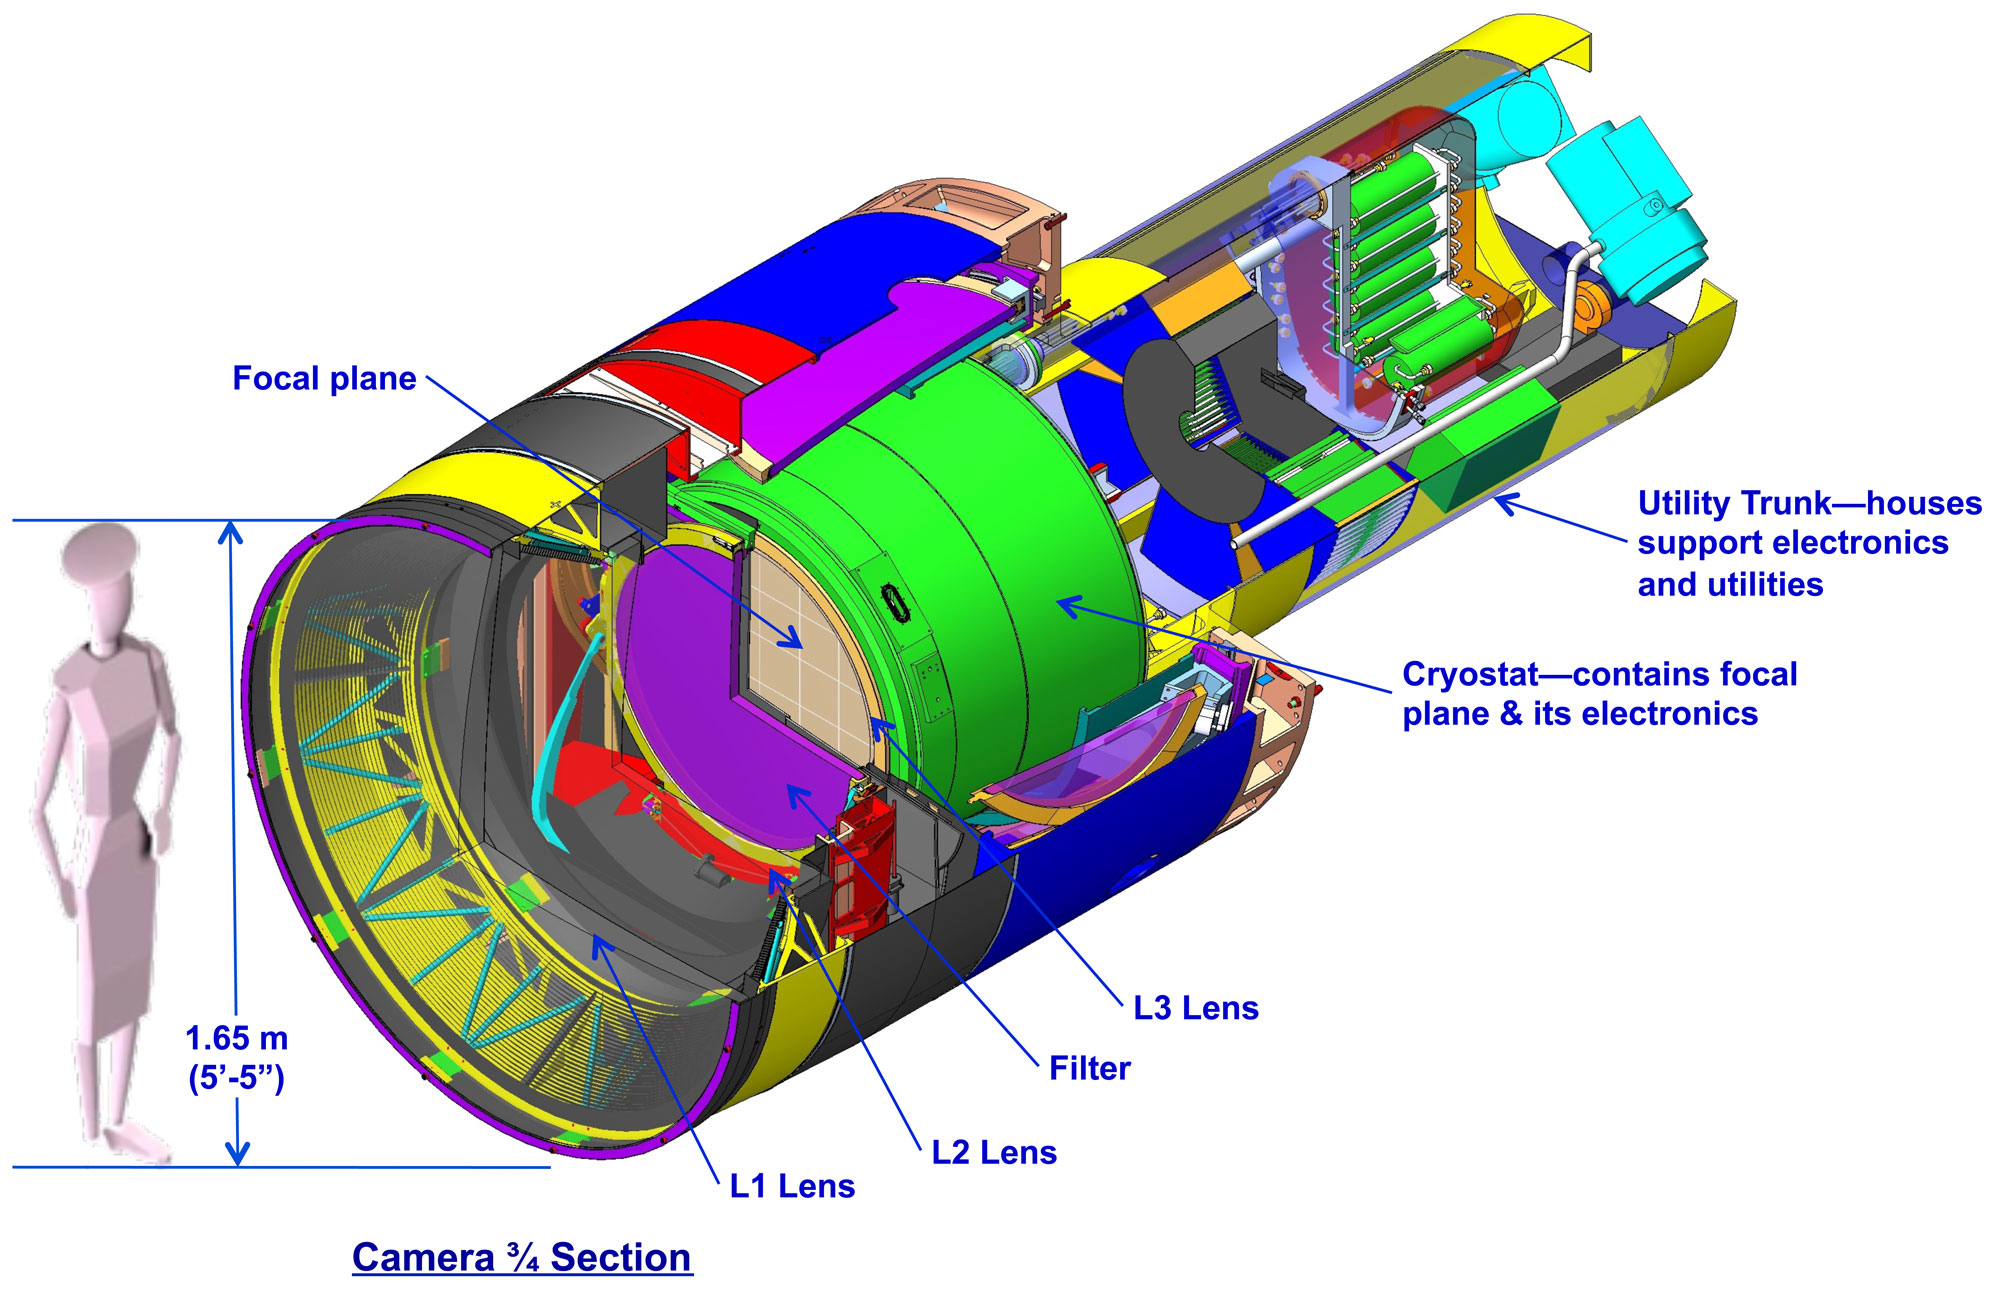

LSST Camera Camera

Full layout of the LSST camera.

Credit: NOIRLab/NSF/AURA